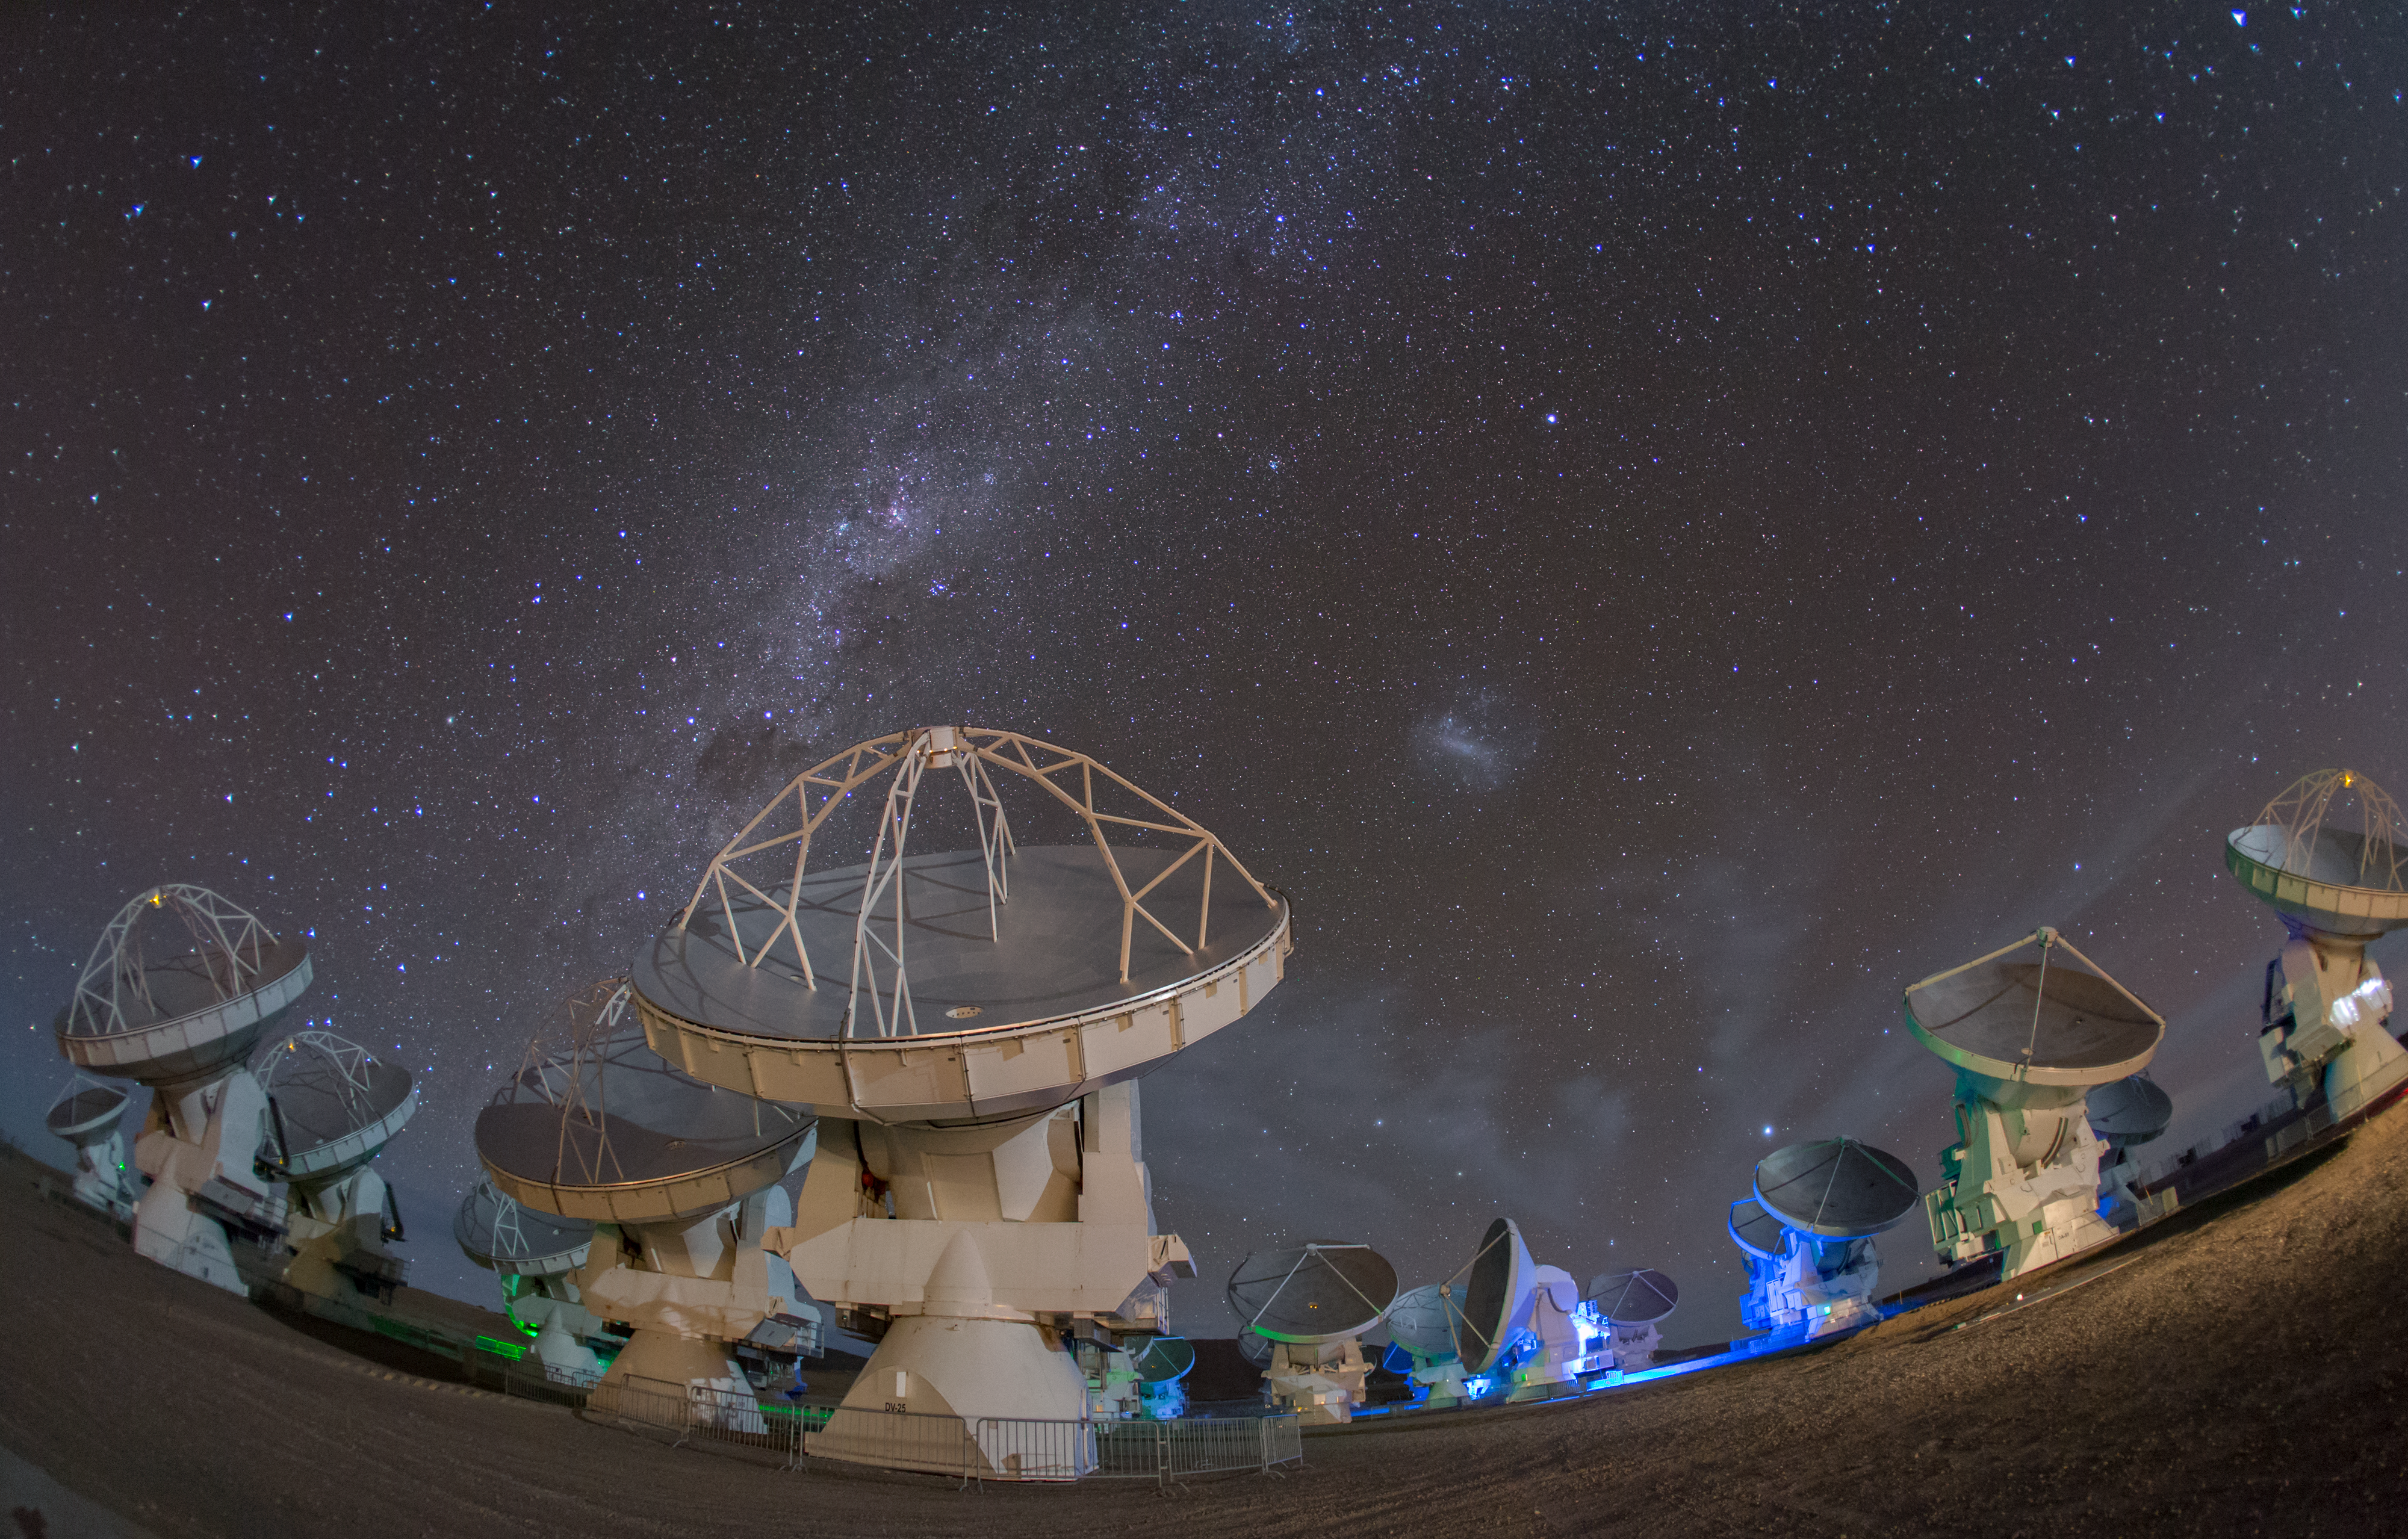

Family of 66 (antennae)

ALMA — the Atacama Large Millimeter/submillimeter Array — resides high up in Chile's arid and inhospitable Atacama desert region, where it observes the Universe at wavelengths in between the infra-red and radio regions of the spectrum. This enables it to see the cold Universe, objects only a few degrees above absolute zero, allowing astronomers to observe some of the earliest and most distant galaxies in the Universe. From this perspective the sheer size of each of the 66 ALMA antennae is more apparent, only a few of which are visible in this image.

Credit: S. Seip/ESO